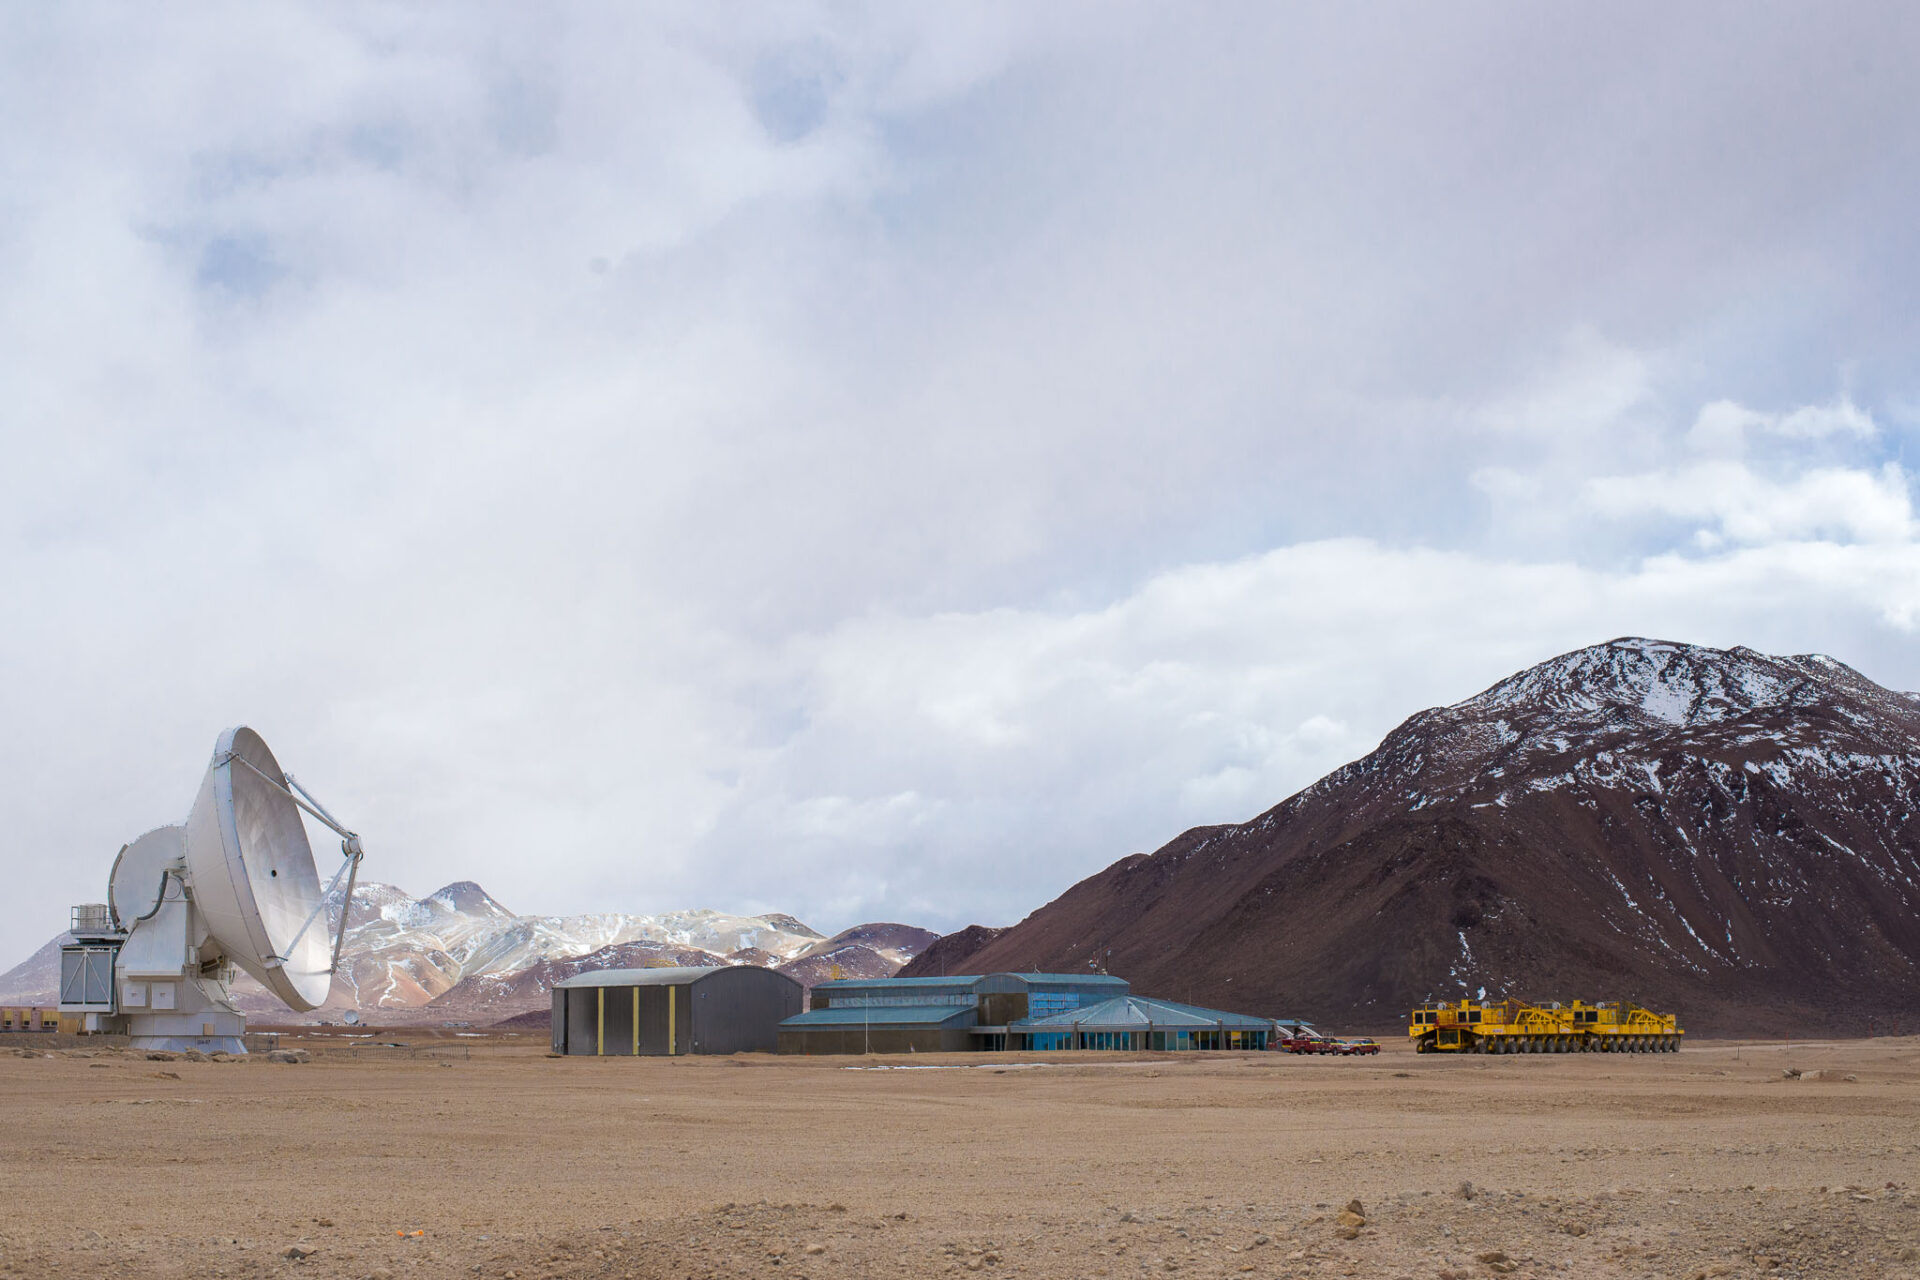

The two ALMA transporters

The two ALMA transporters, the AOS Technical Building and a European antenna.

Credit: Sergio Otárola - ALMA (ESO/NAOJ/NRAO)